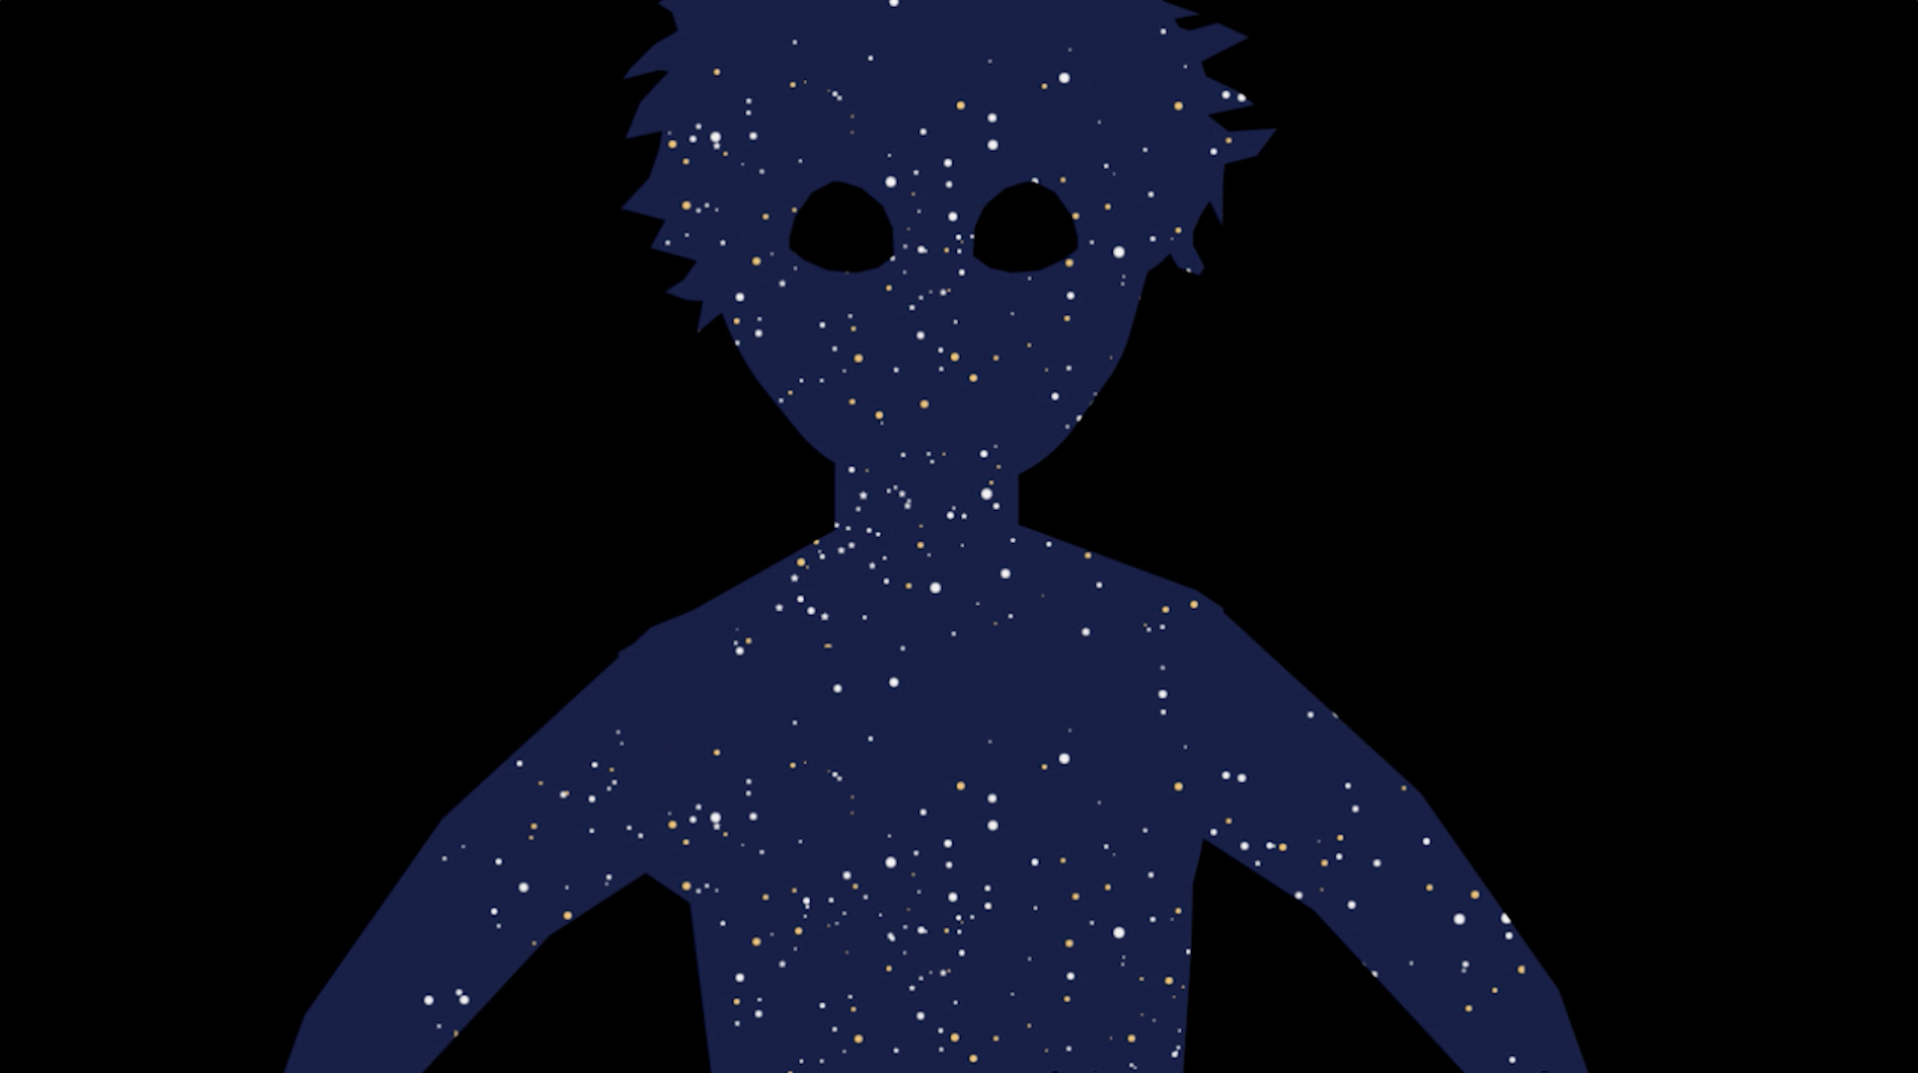

Screenshot of ESOcast 132

Screenshot of ESOcast 132. Watch it on this link.

Credit: ESO